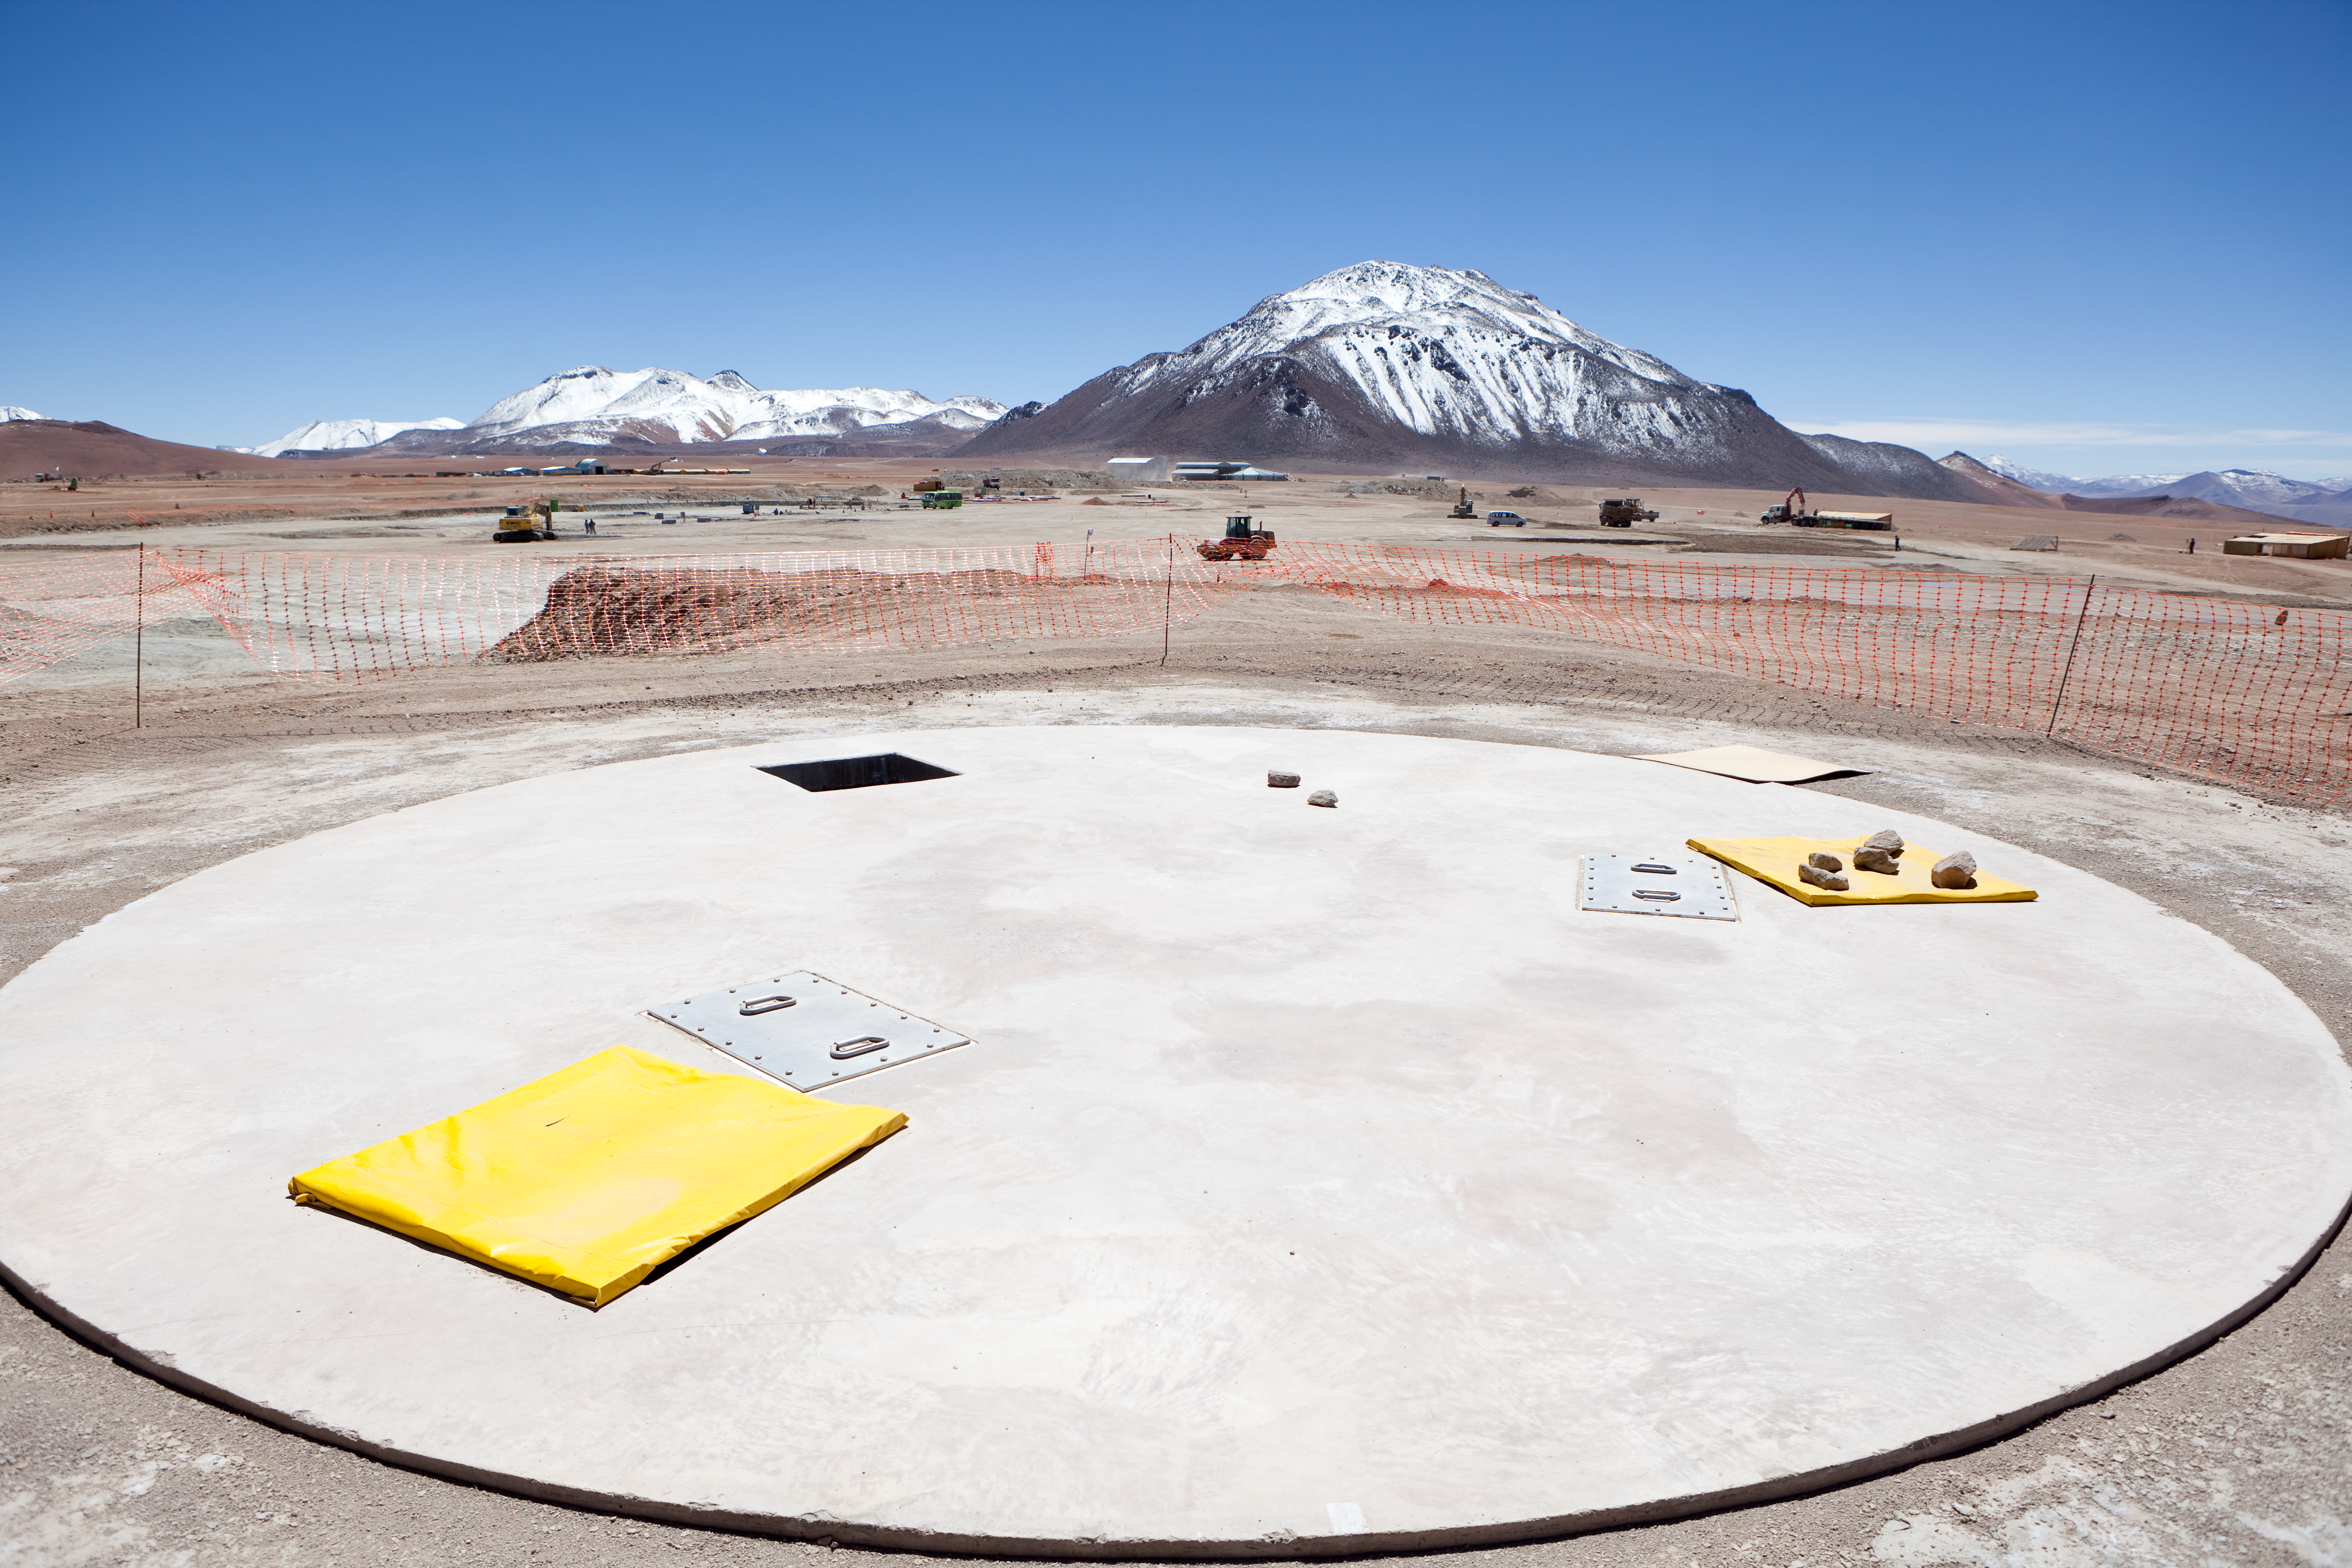

ALMA antenna docking pad.

One of the docking pads of the antenna array. This a docking location for an individual antenna. Image taken in March 2009.

Credit: ALMA (ESO/NAOJ/NRAO)